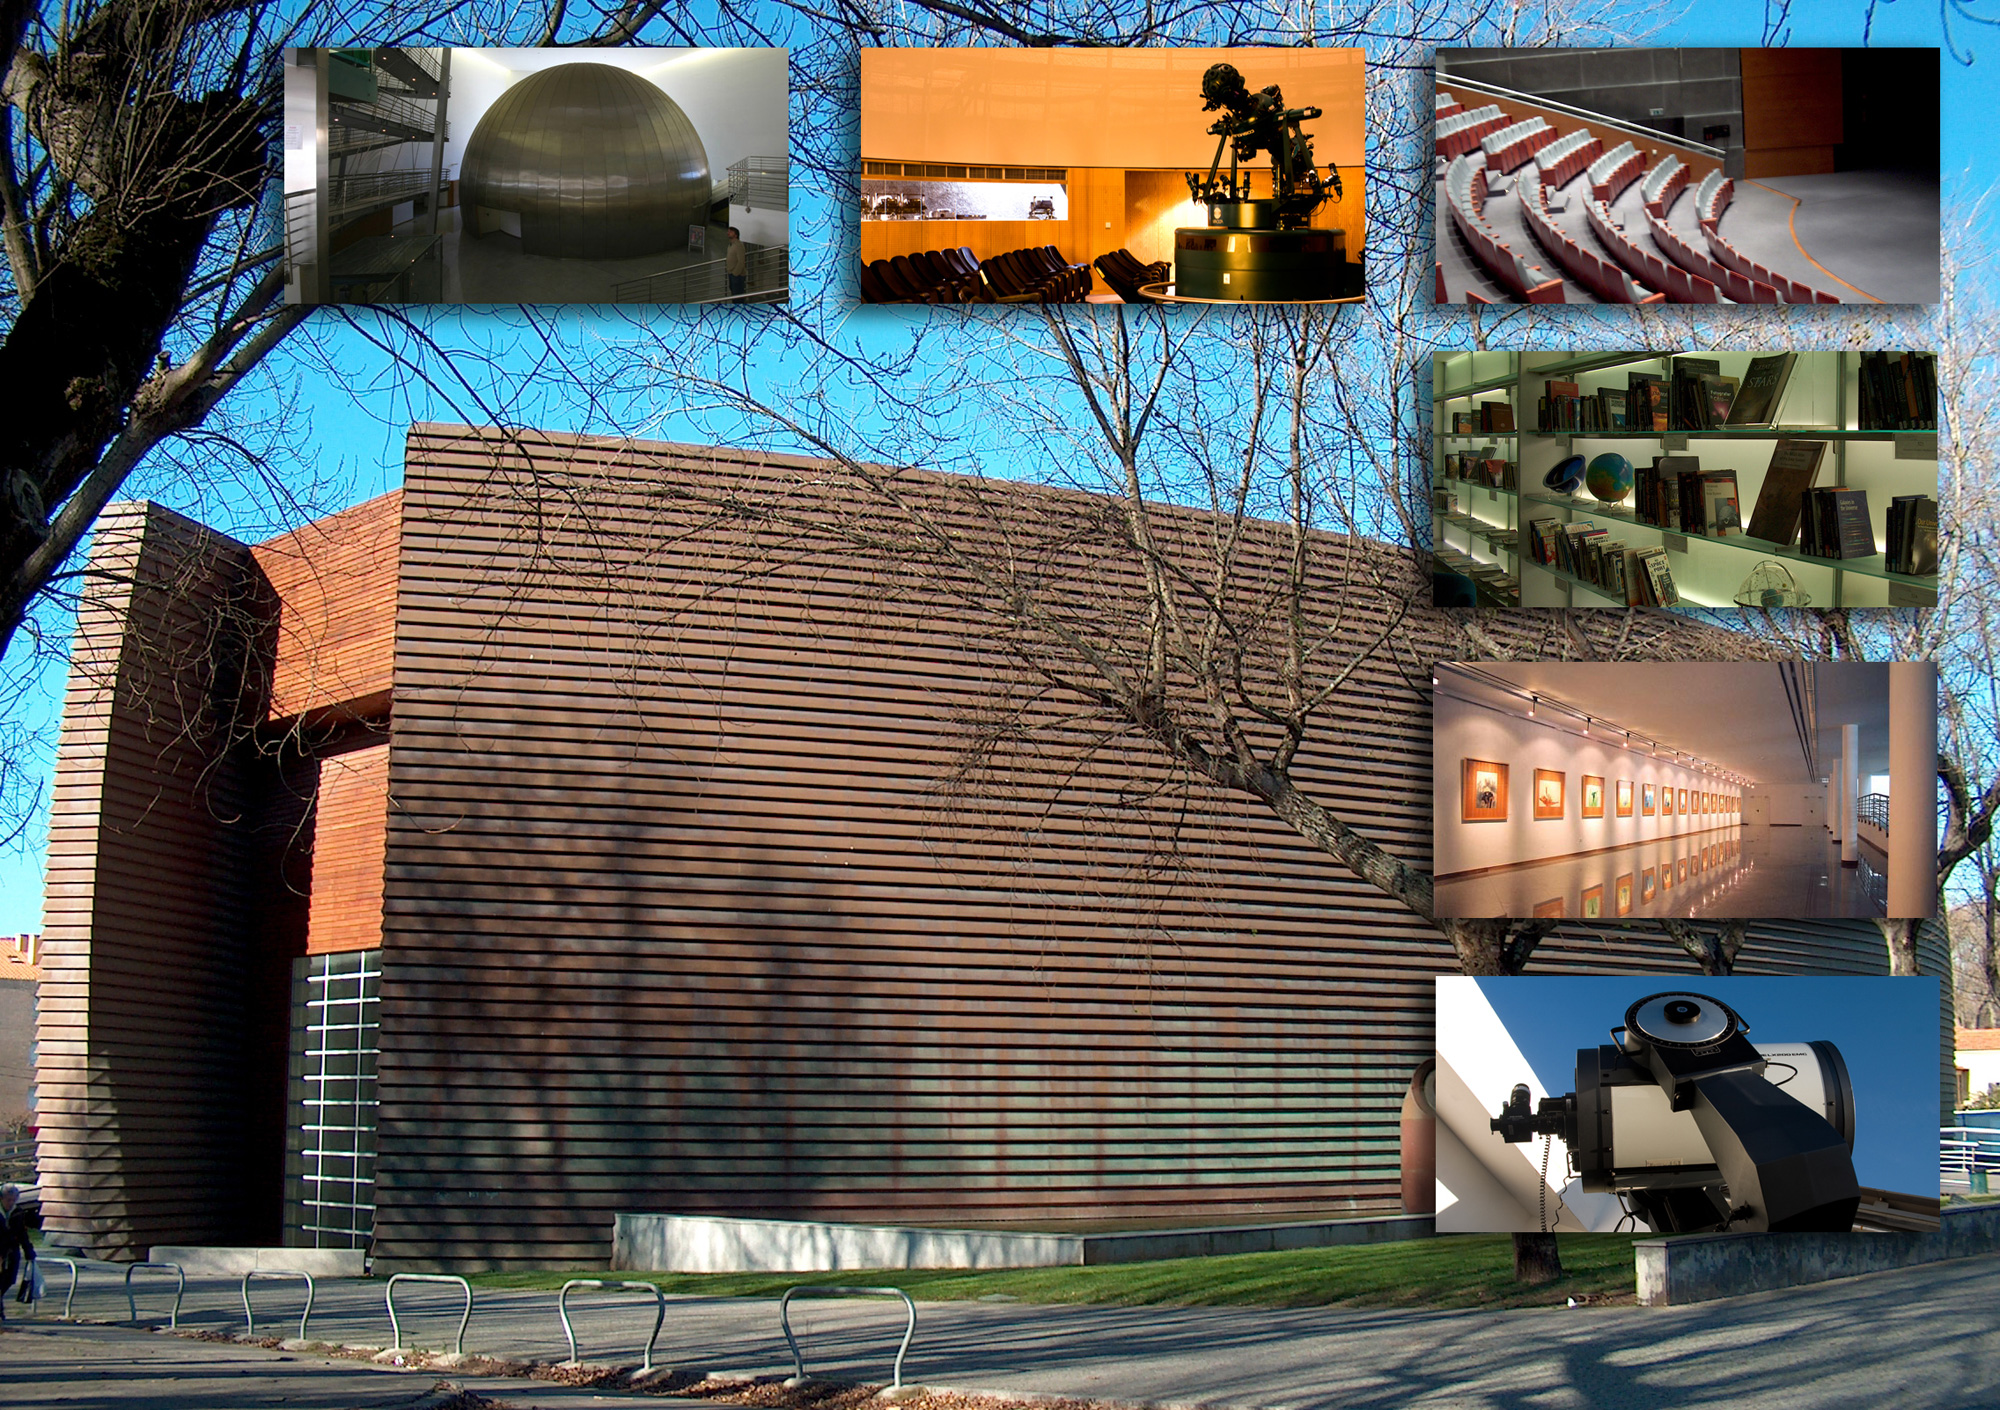

Navegar foundation – Centro Multimeios Espinho

Navegar Foundation – Centro Multimeios Espinho is an ESO Outreach Partner Organisation. Read more on: http://www.eso.org/public/outreach/partnerships/organisations.html

Credit: Navegar Foundation – Centro Multimeios Espinho